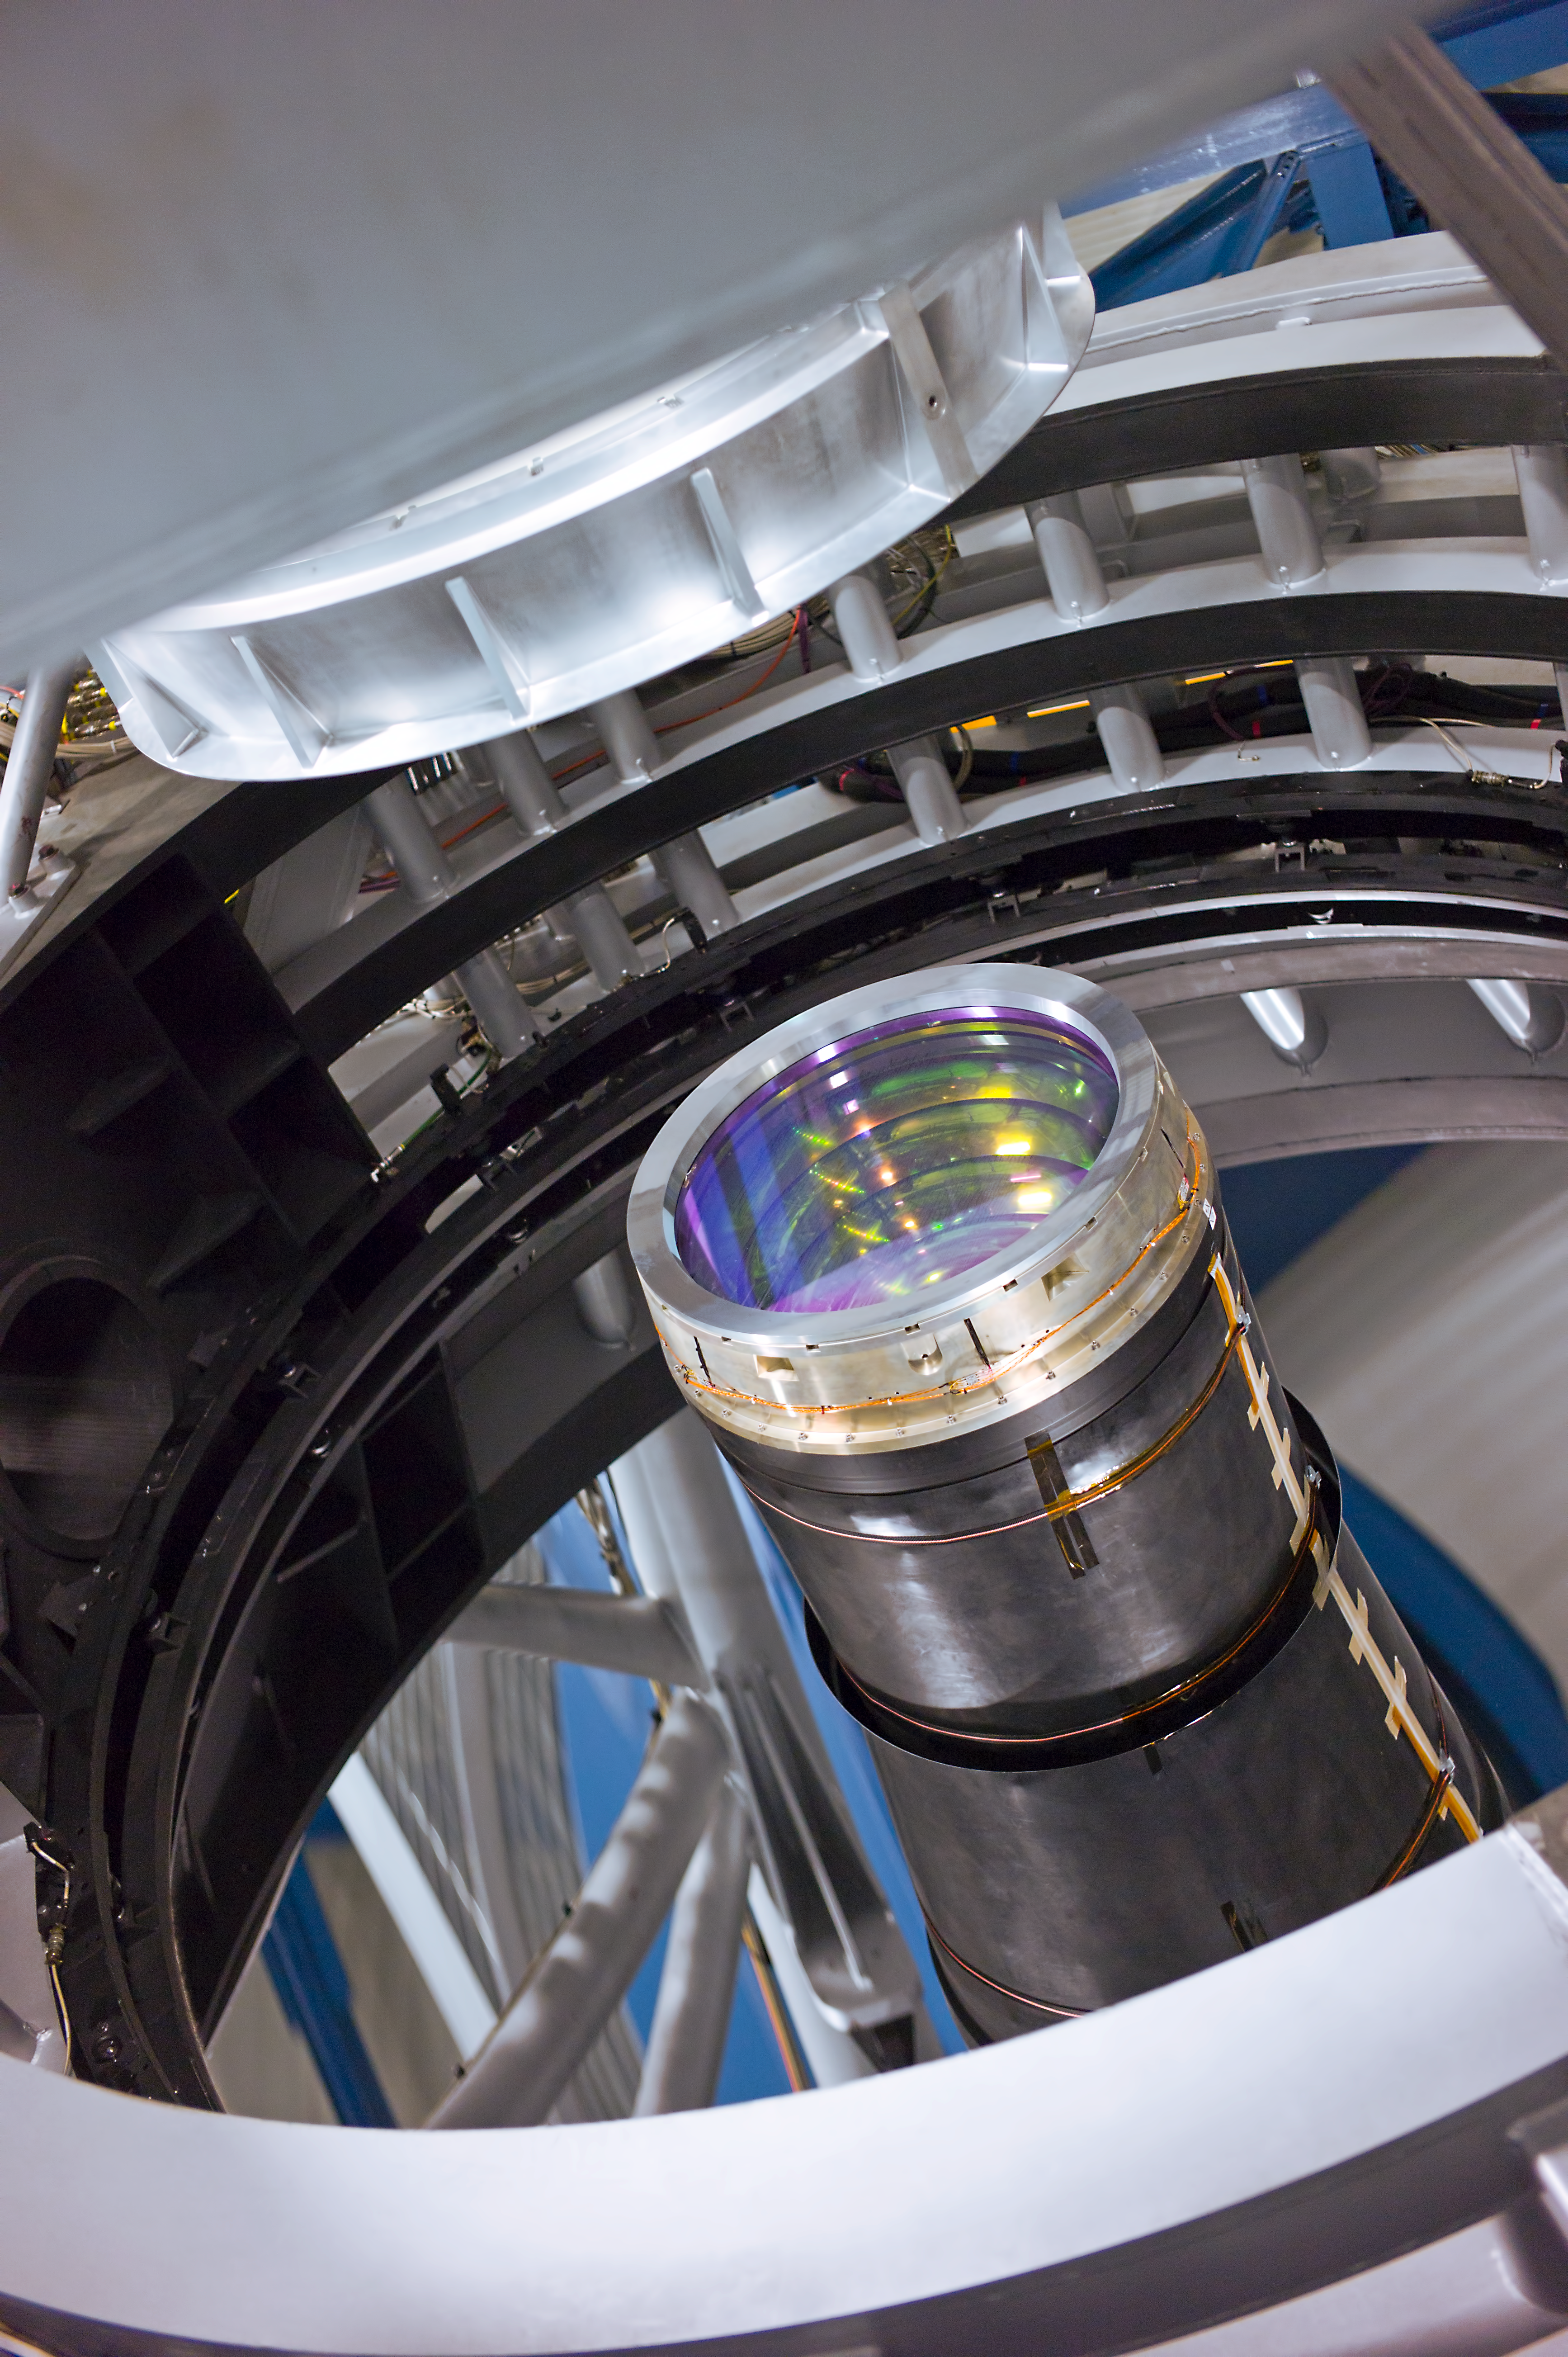

VISTA camera and mirror

The 4.1 metre mirror of the Visible and Infrared Survey Telescope for Astronomy, VISTA, on Paranal. The entrance lens of the giant infrared camera is visible at the centre, under the structure that supports the secondary mirror.

Credit: ESO